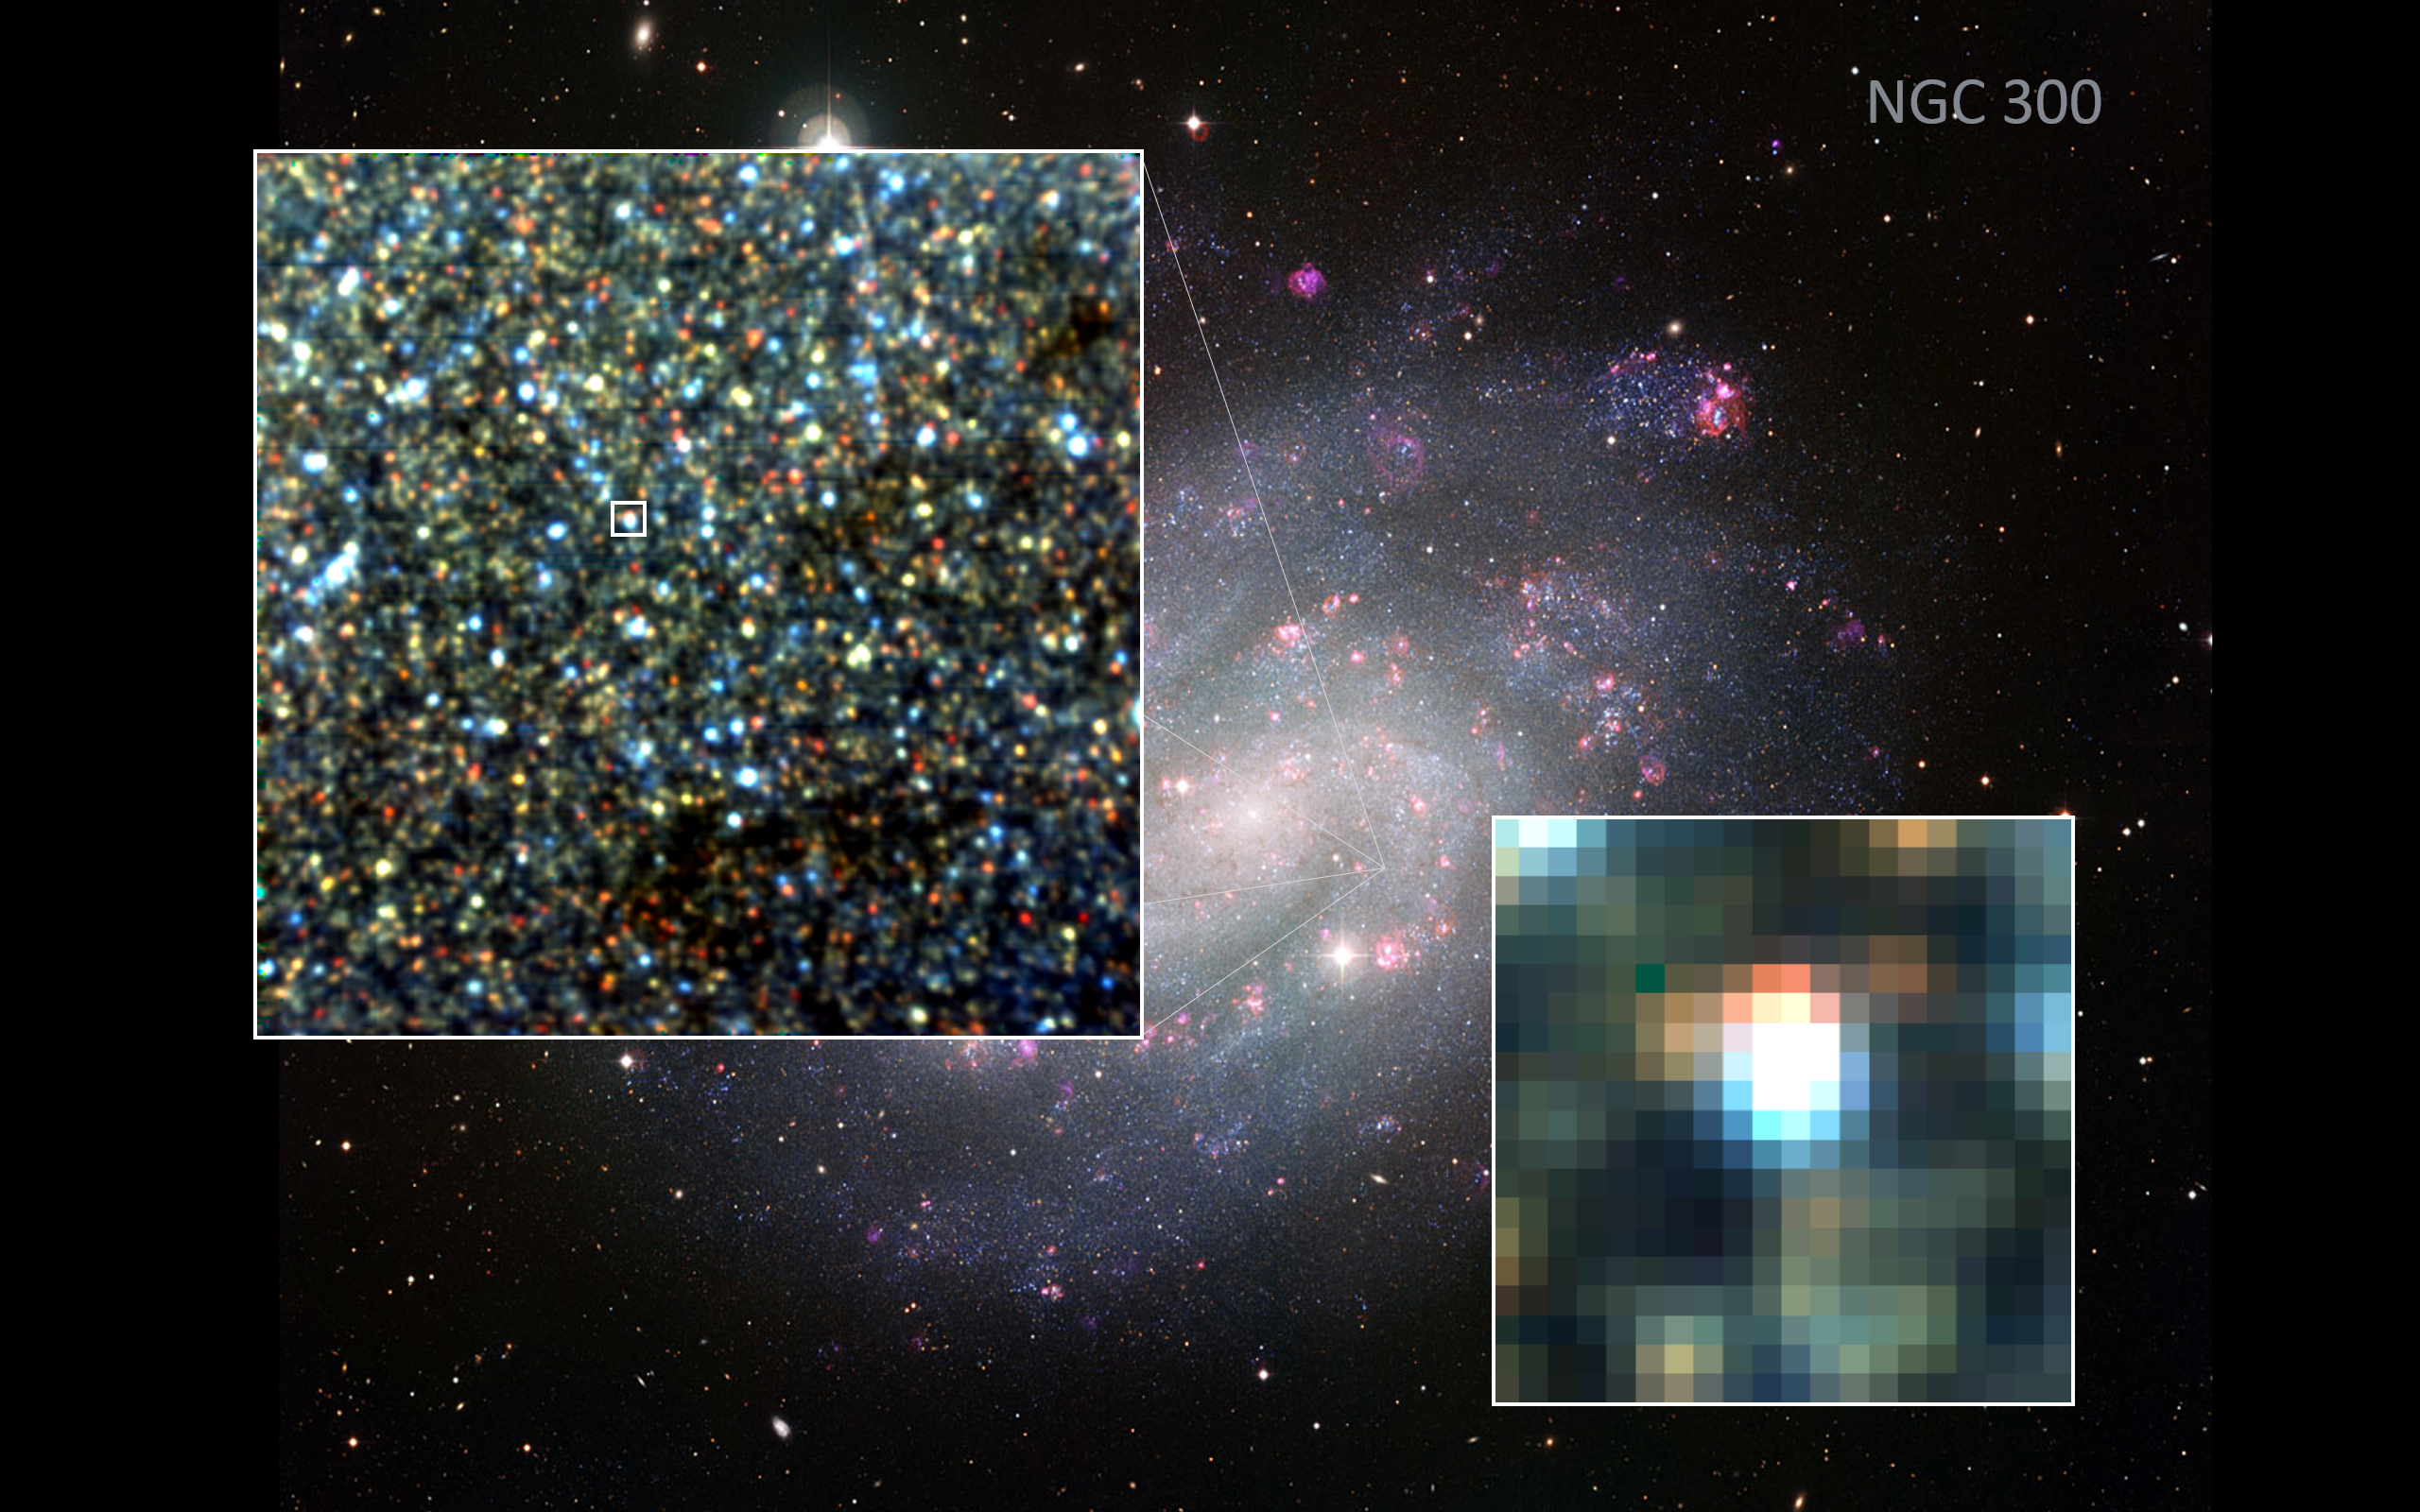

Resolving stars in NGC 300

New MUSE images of NGC 300 laid over a Wide Field Imager image, with individual stars clearly visible.

Credit: ESO